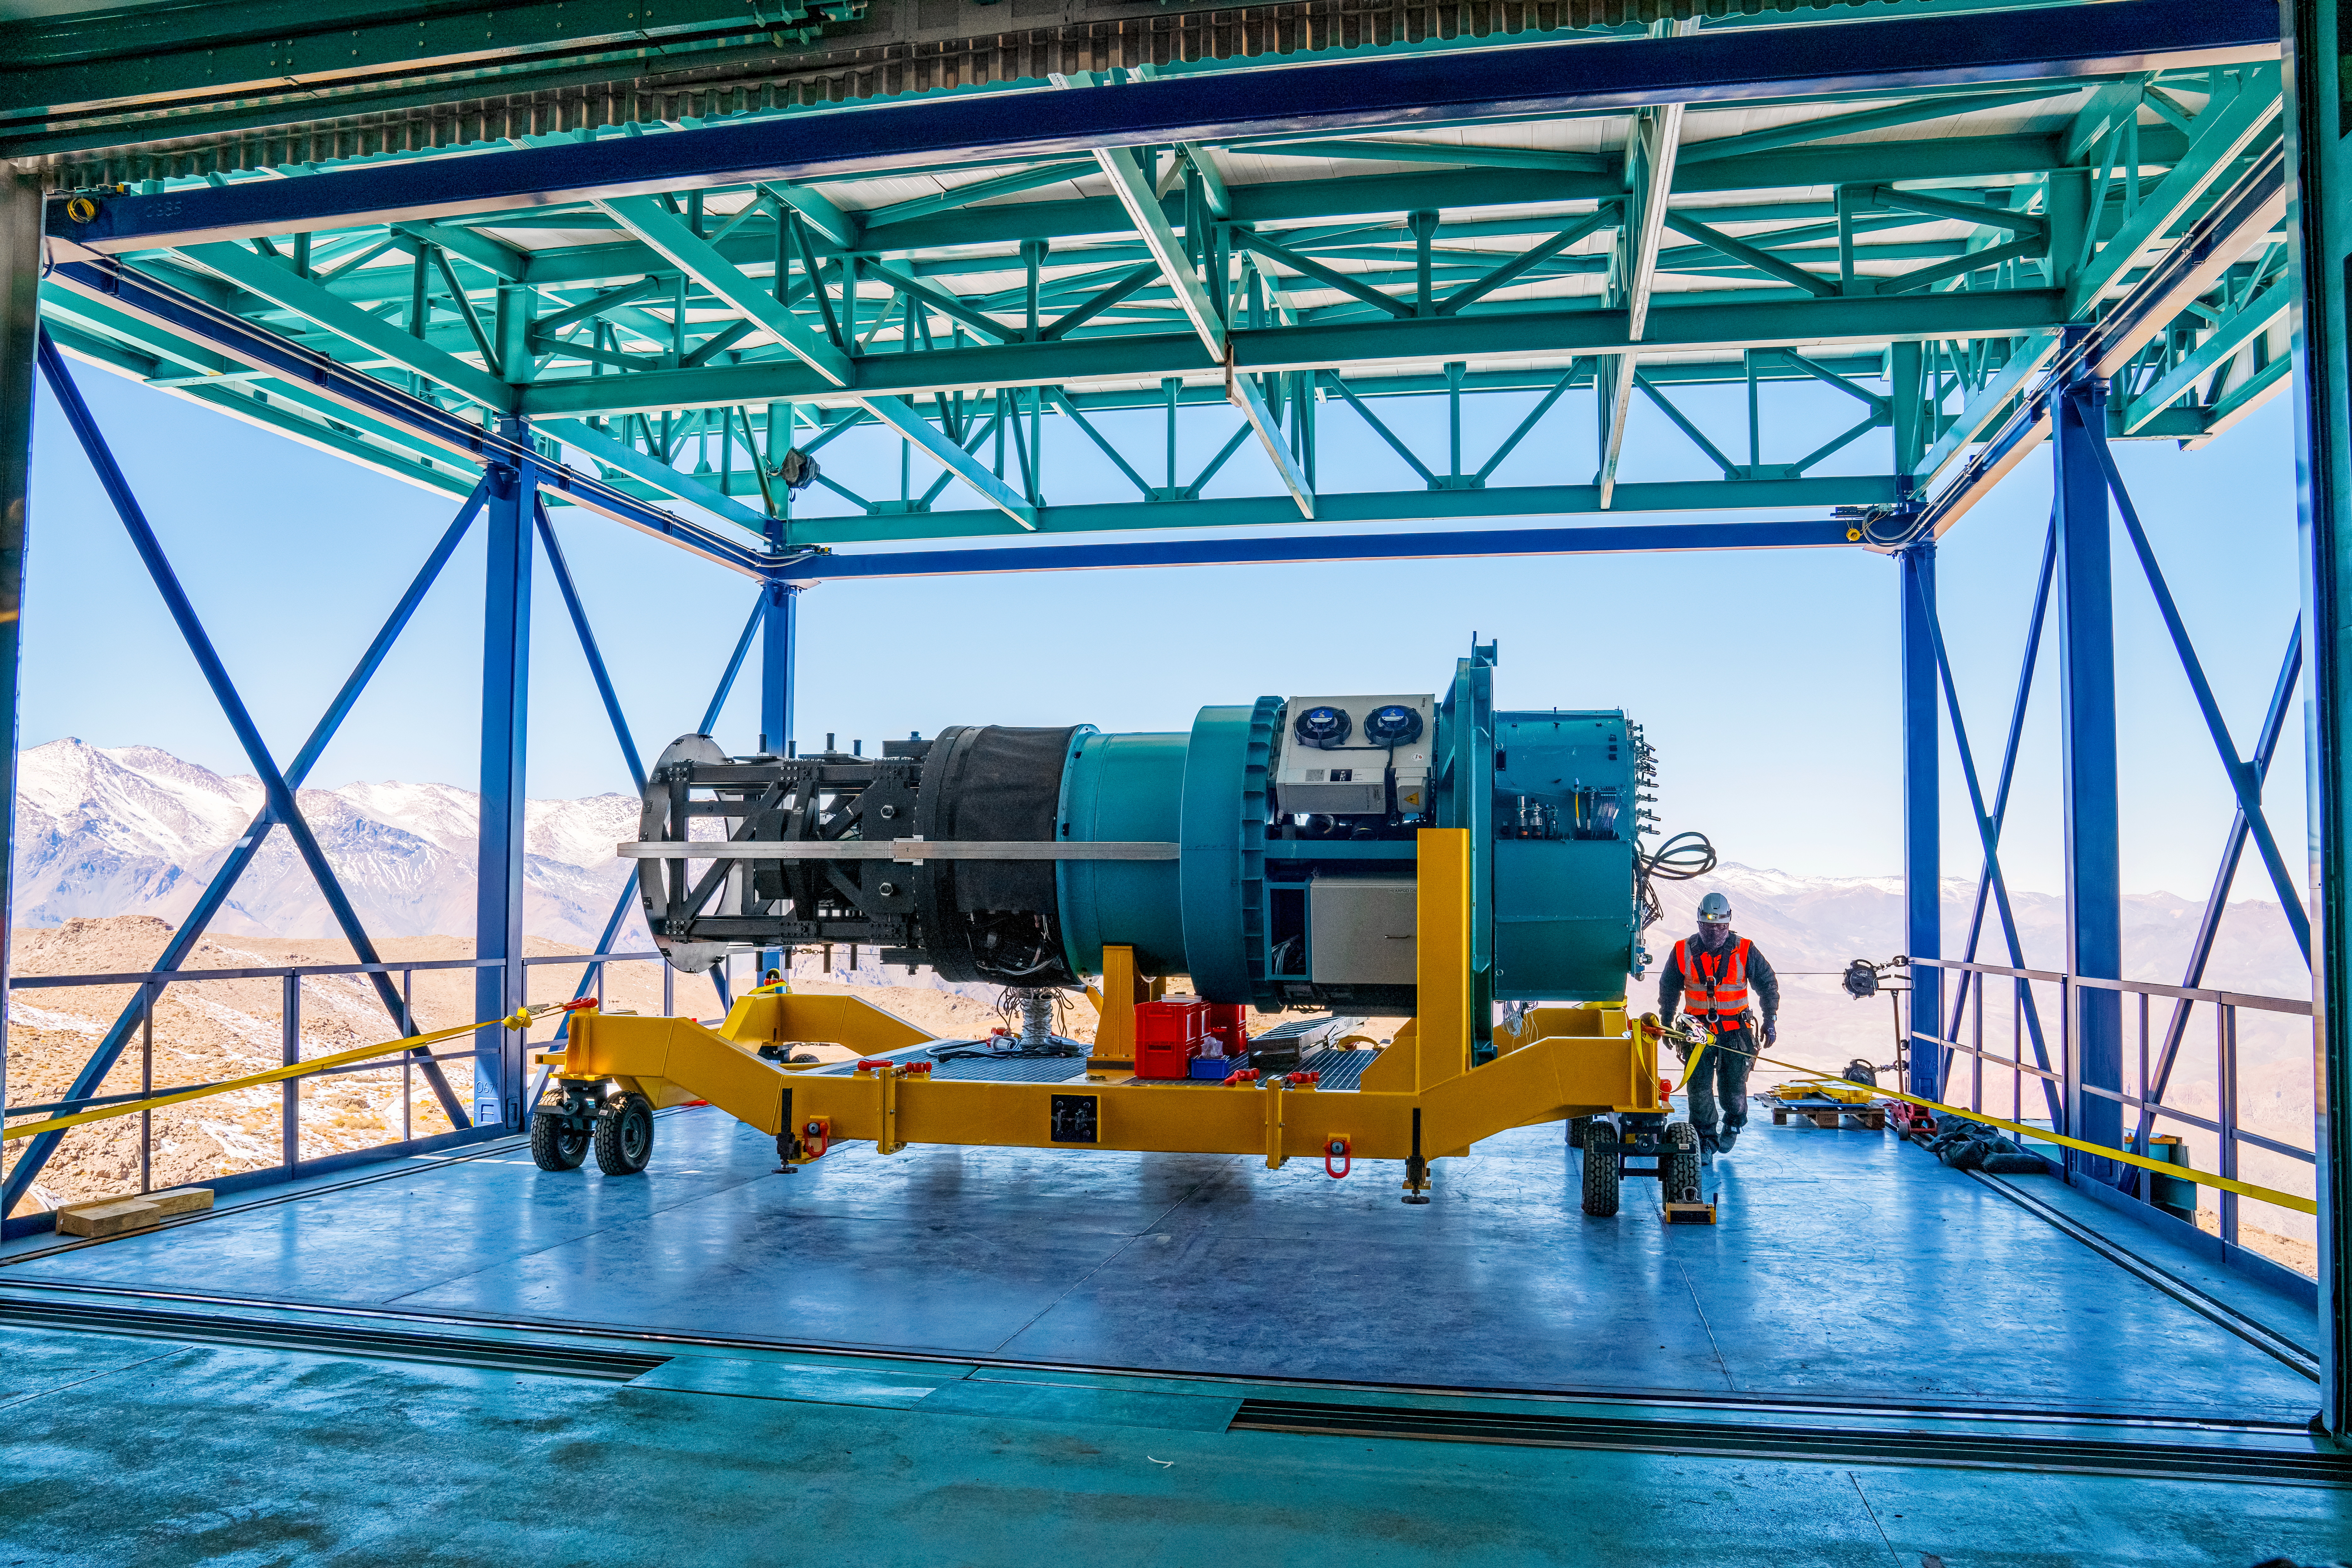

Rubin Commissioning Camera reinstalled, August 2024

On 22 August 2024, summit staff reinstalled Rubin Observatory's commissioning camera (ComCam) on the telescope. ComCam has previously been on the telescope, but was removed before the installation of the secondary mirror in late July. ComCam — a smaller (144 megapixel), simpler version of the full 3200-megapixel LSST Camera — is being used for testing activities prior to installing the LSST Camera, anticipated to happen late 2024. In the coming weeks the summit team will install the primary/tertiary mirror, enabling ComCam to produce the first astronomical data from the Simonyi Survey Telescope.

Credit: Rubin Observatory/NSF/AURA/H. Stockebrand